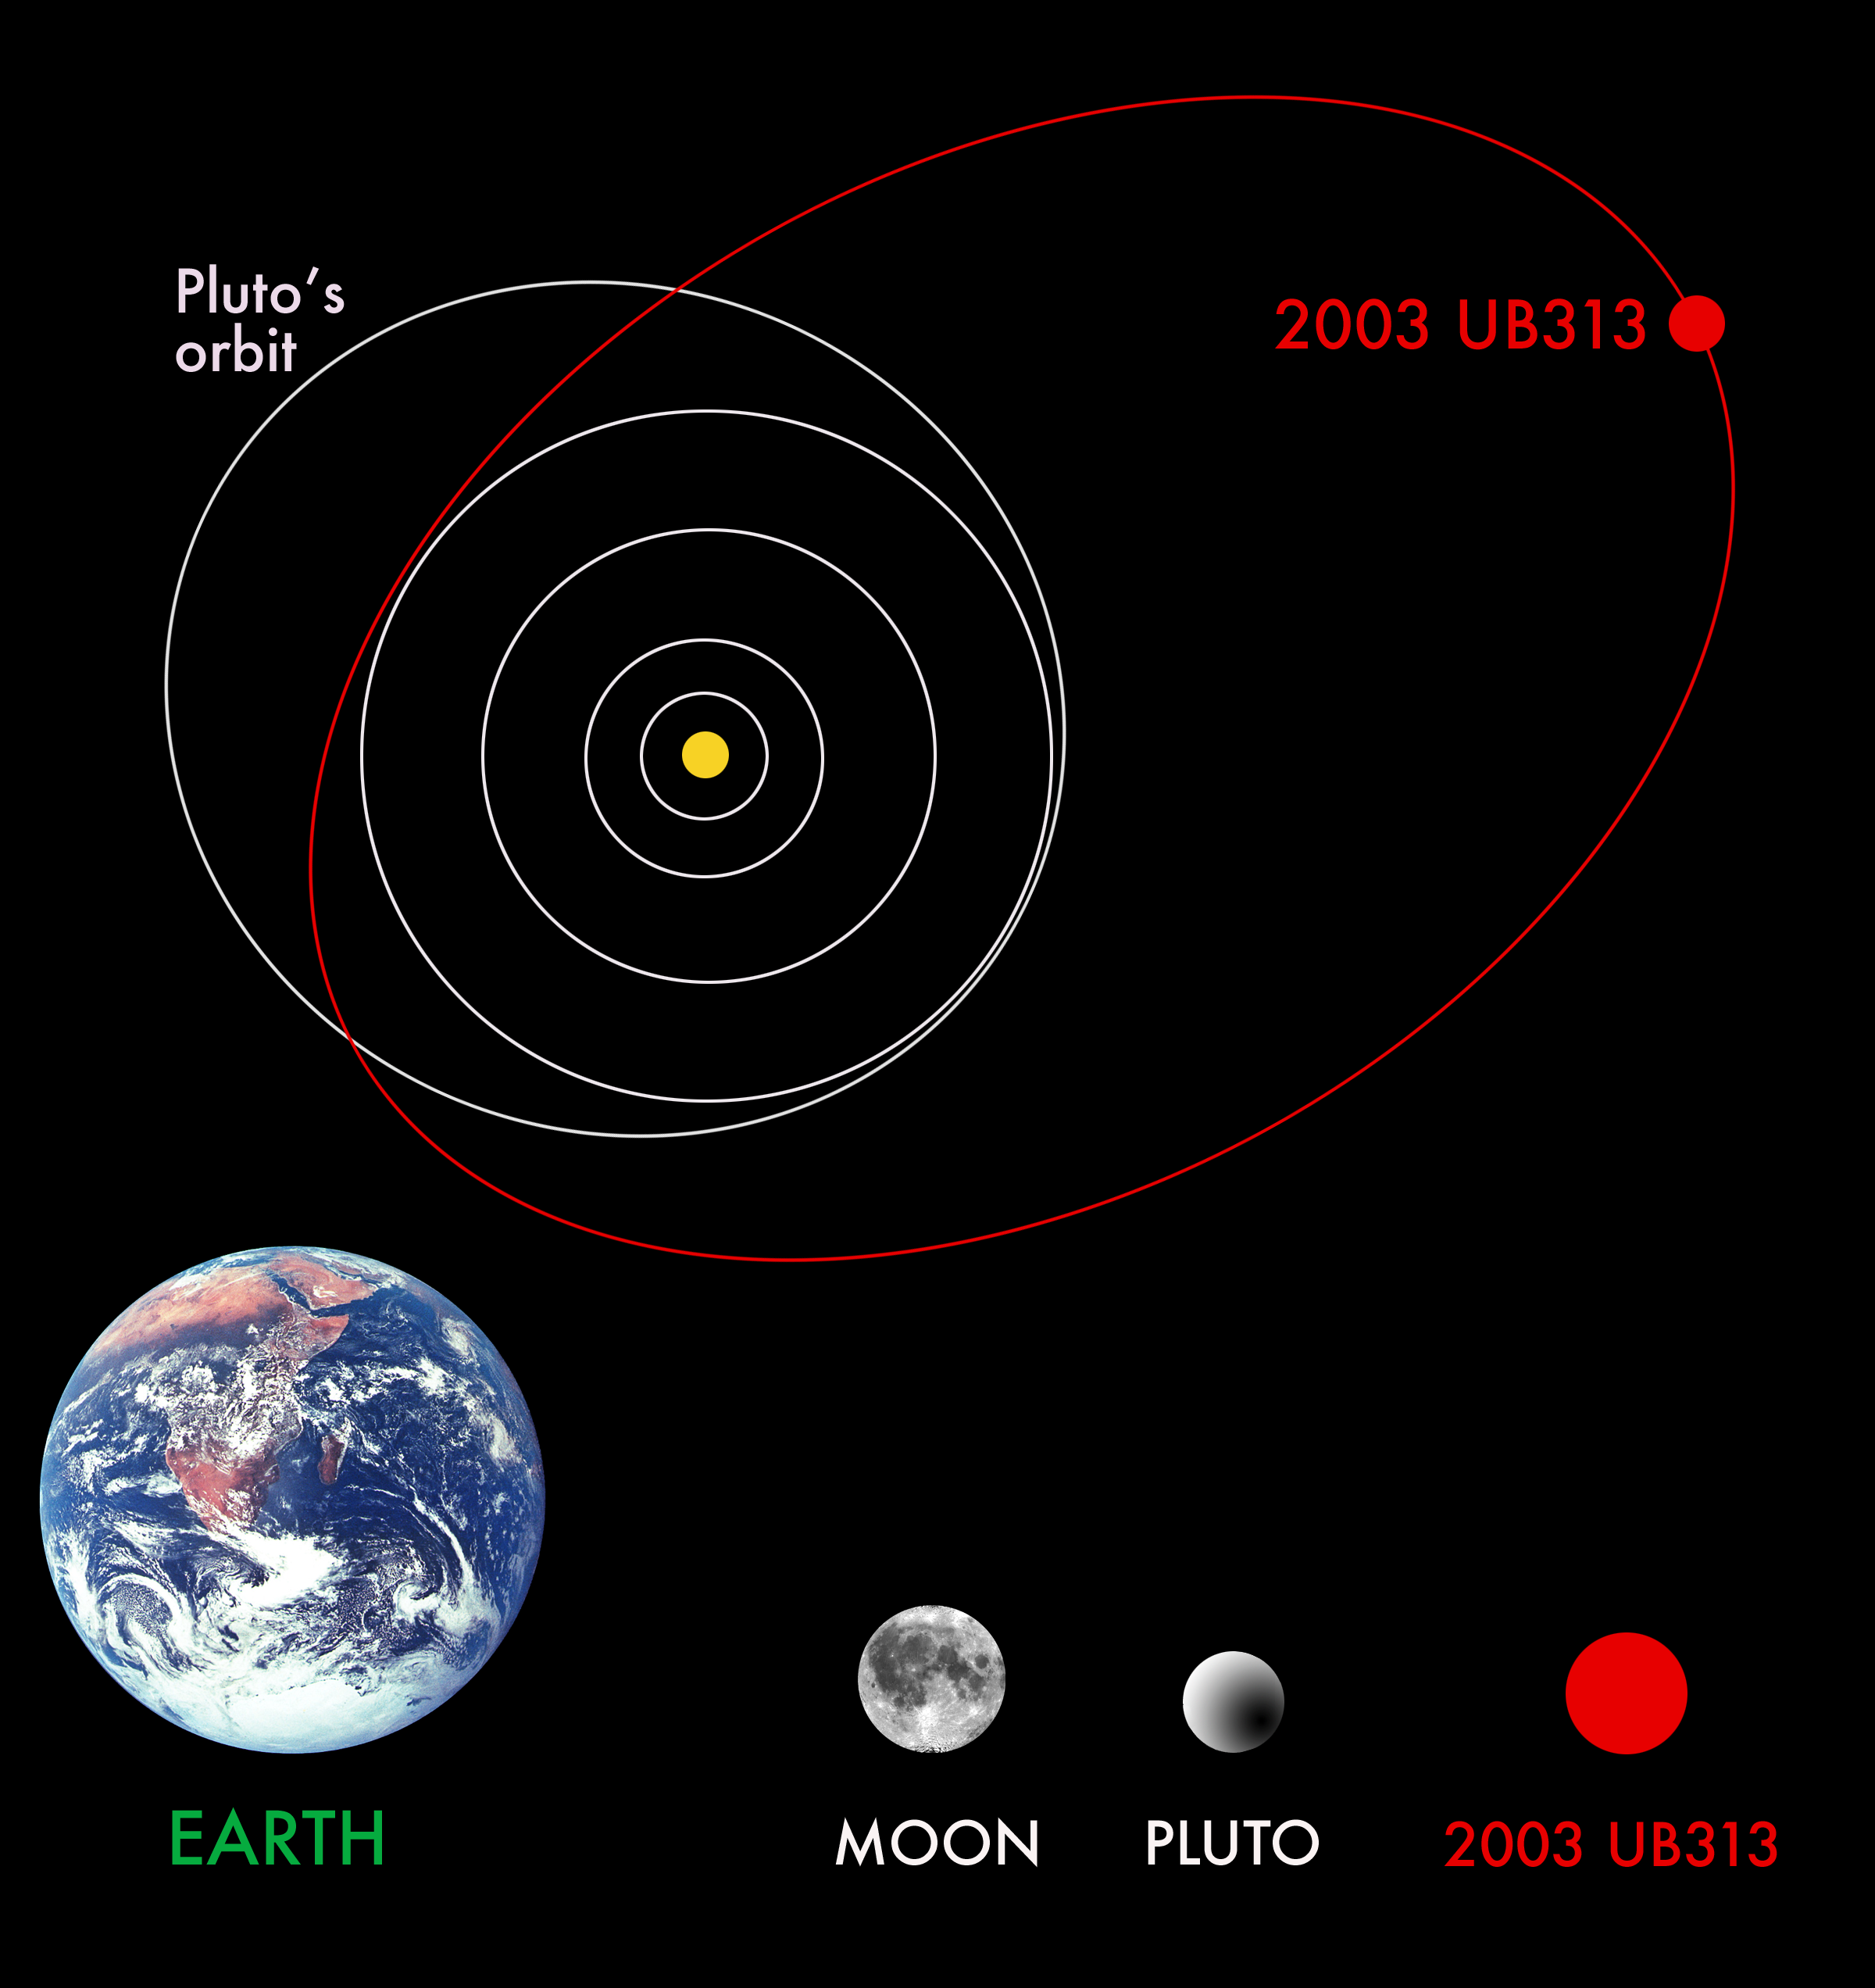

Orbit of 2003 UB313

Approximate relative orbital sizes (top) and relative diameters (below). Note that it appears UB 313 passes inside Pluto's orbit, but this is due to the fact that UB 313s orbit is tilted significantly more than Pluto's orbit relative to the plane of the solar system (UB 313s orbit is tilted almost 45° and Pluto's is about 17°).

Credit: Mike Brown of Caltech, Chad Trujillo of Gemini and David Rabinowitz of Yale